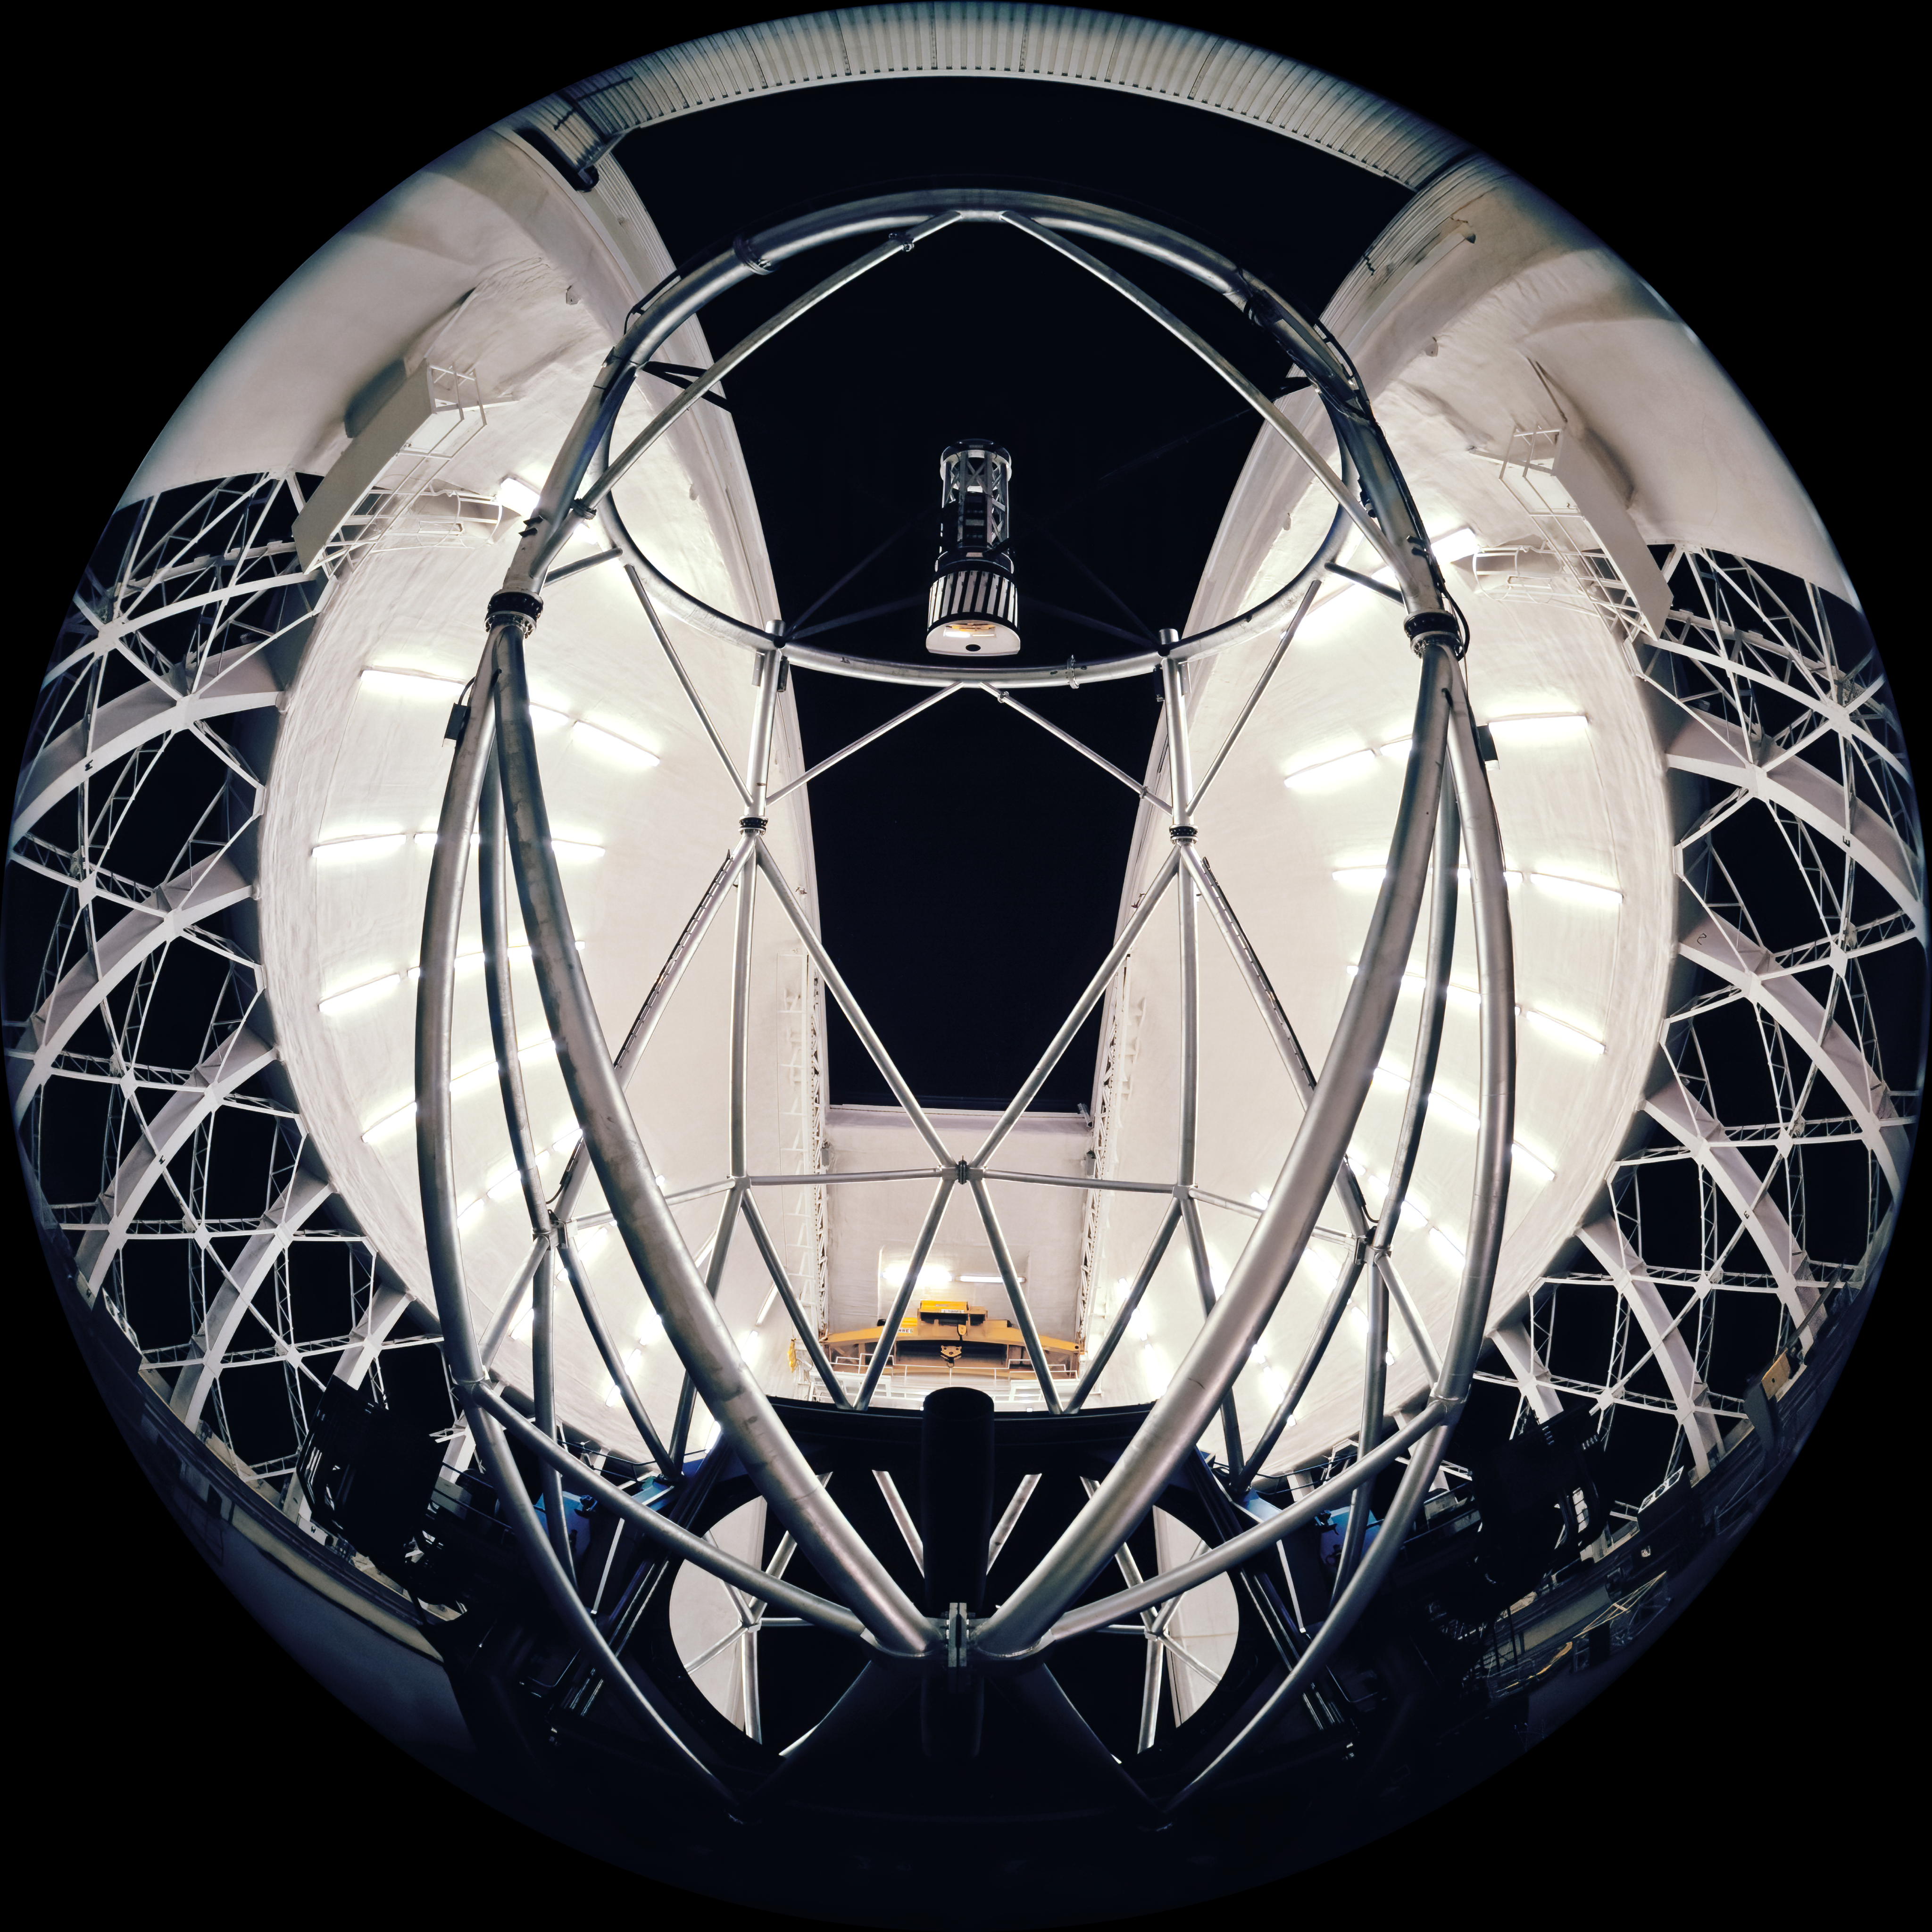

All-Sky Gemini South Night

This image shows the interior of the Gemini South Telescope with a dark nighttime sky outside. The camera used for this image was a "All-Sky" 2-pi 4X5" camera on loan from the American Museum of Natural History and used by Neelon Crawford - Polar Fine Arts.

Credit: Neelon Crawford - Polar Fine Arts/AMNH/International Gemini Observatory